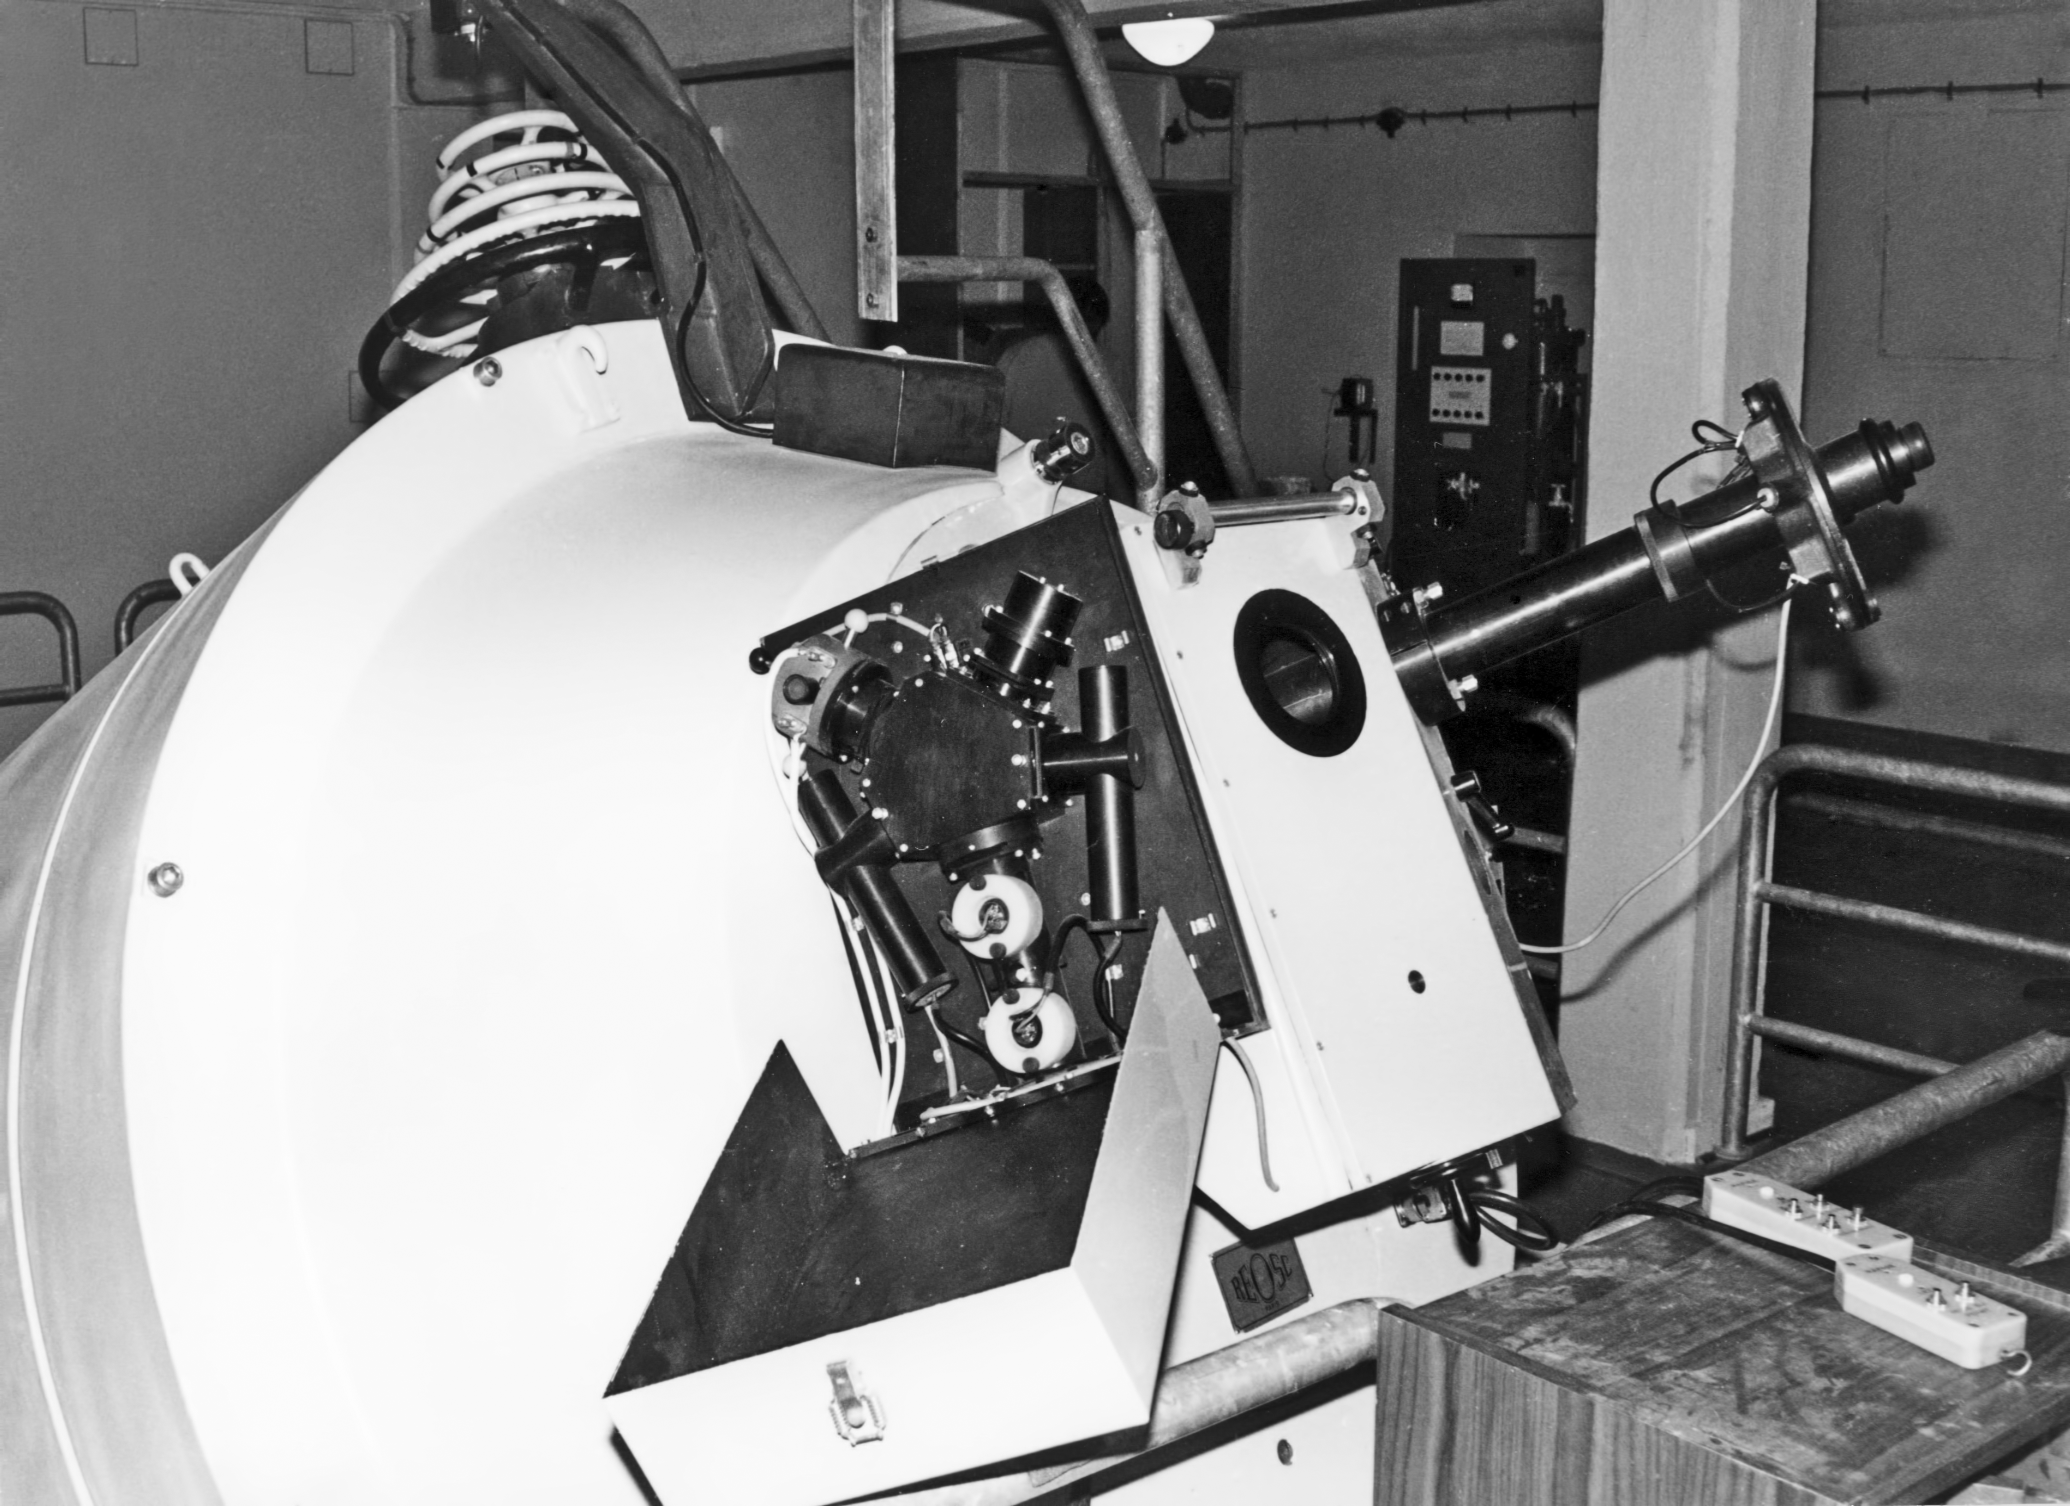

Coudé Spectrograph

Coudé Spectrograph on the ESO 1.52-metre telescope at La Silla Observatory, Chile, circa 1969.

Credit: ESO